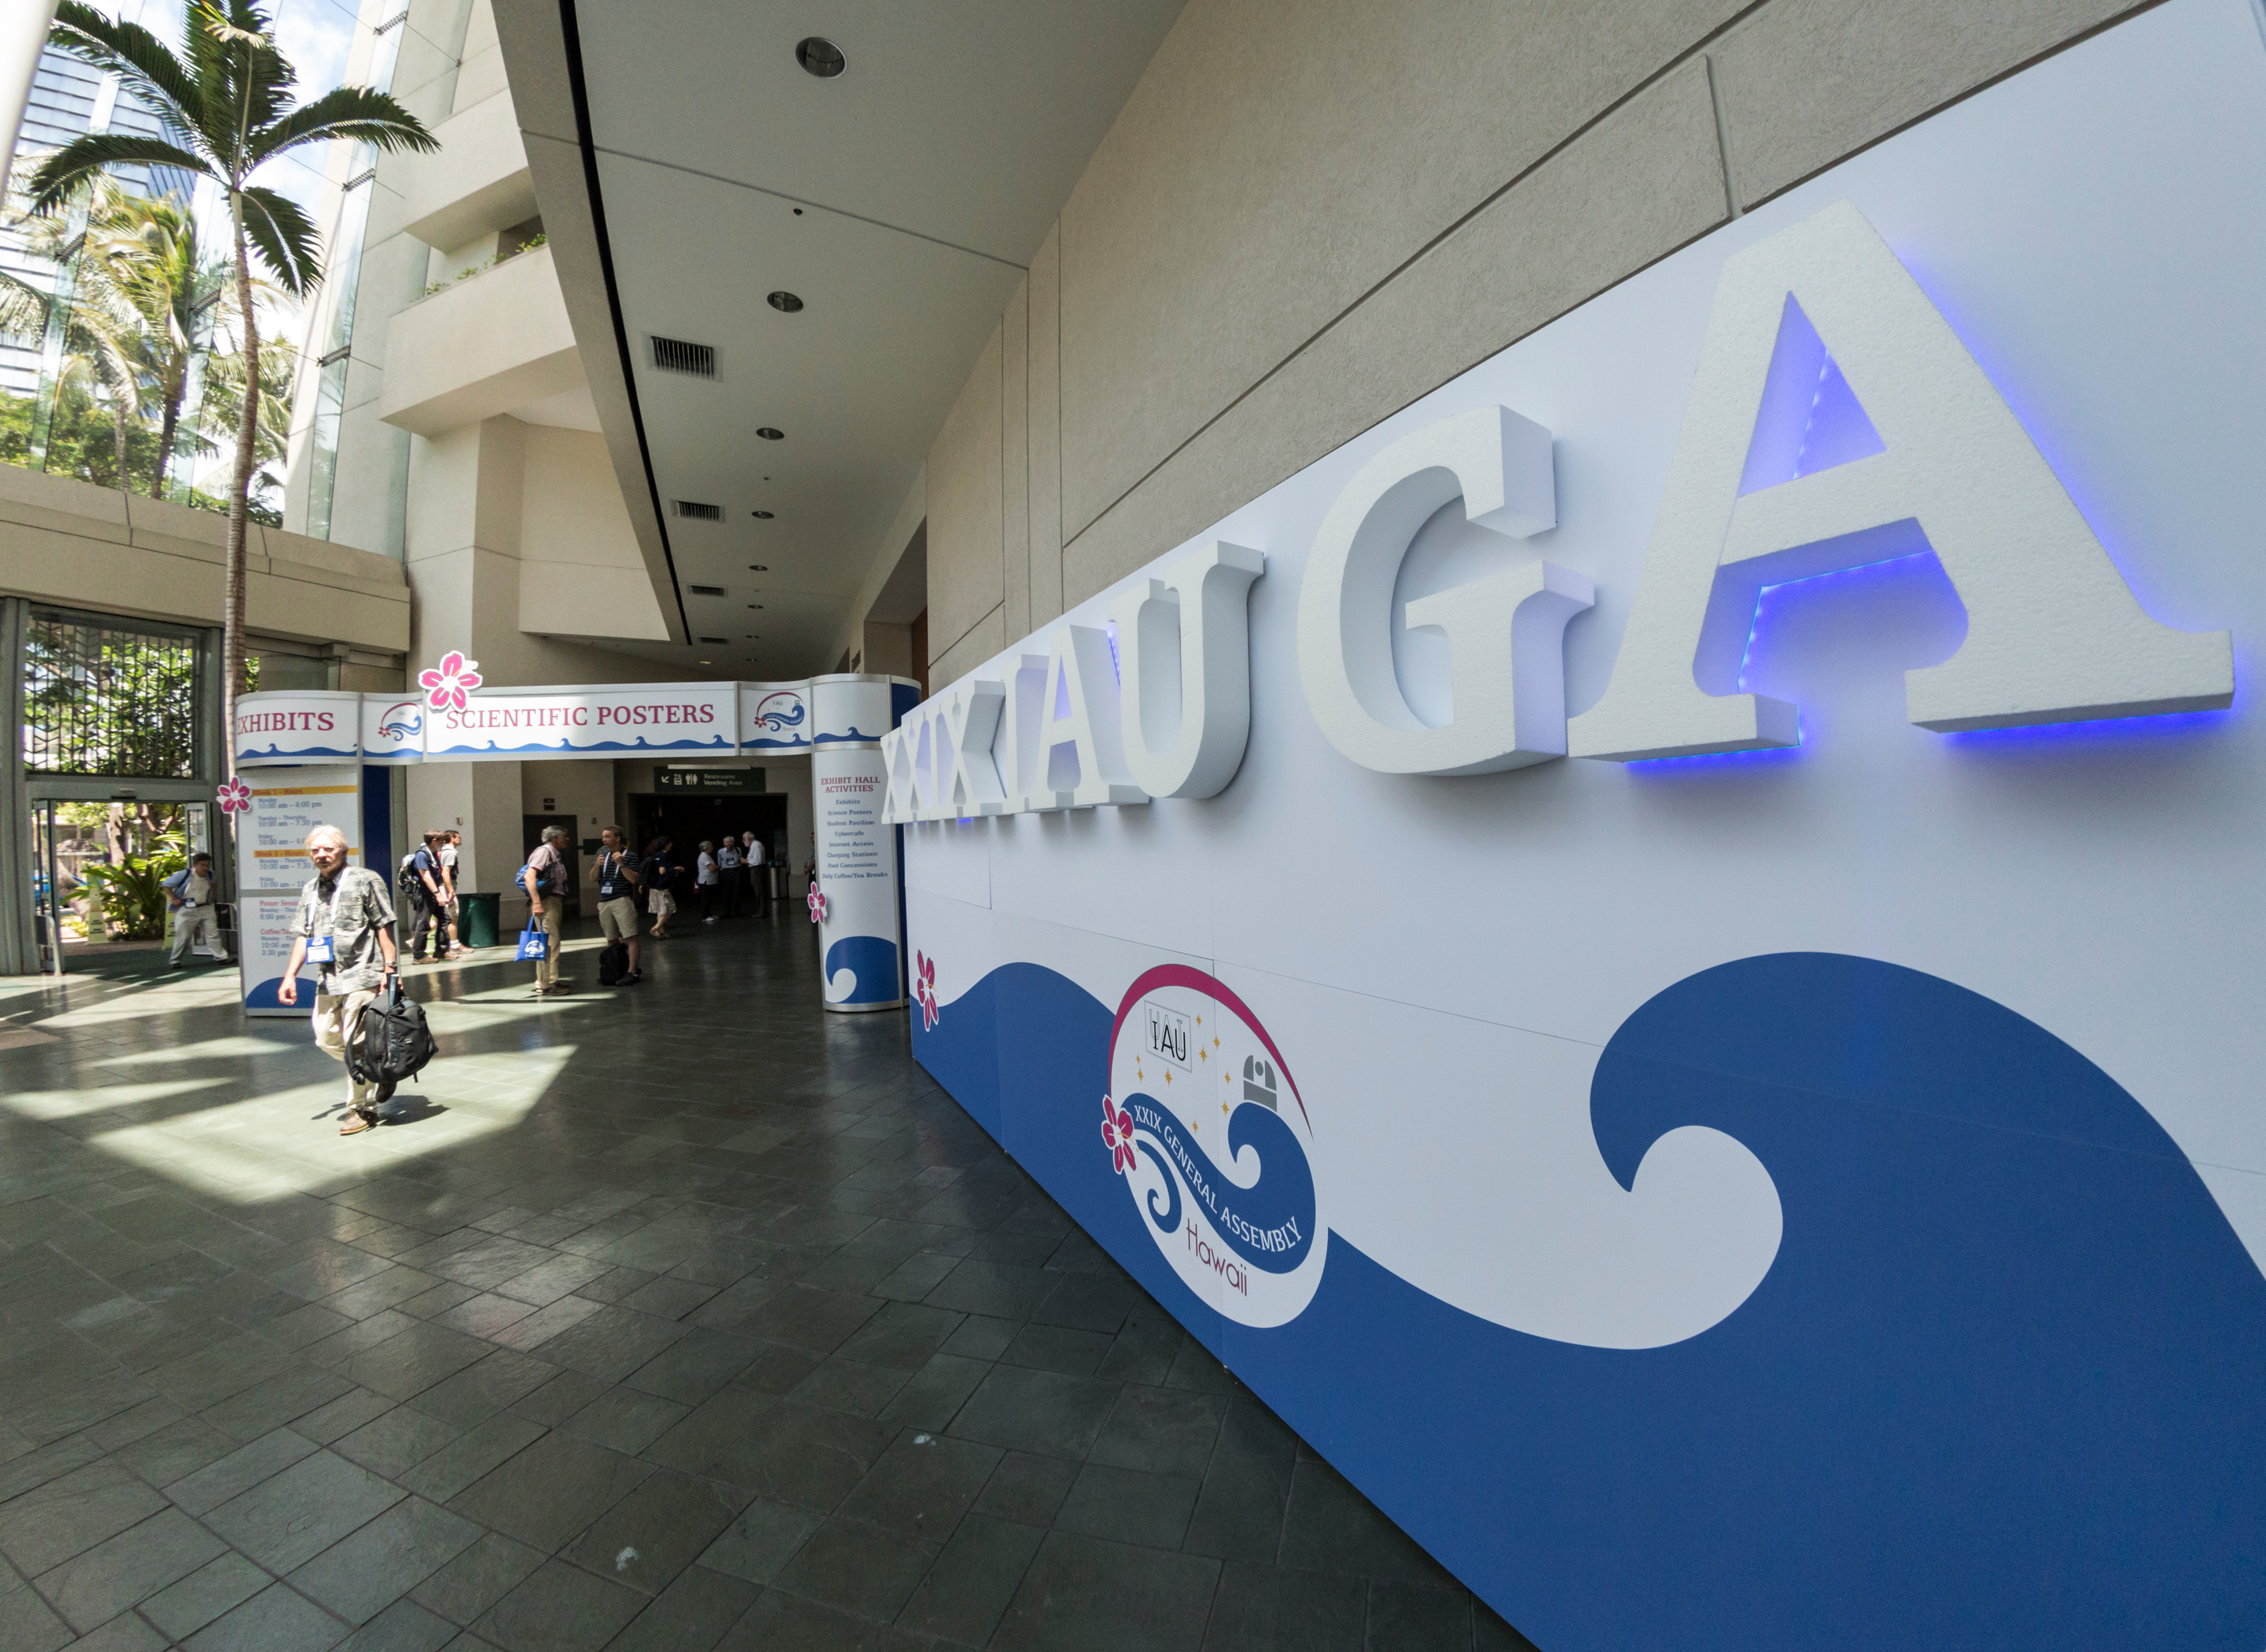

Entrance to IAU XXIX General Assembly

The entrance to the IAU XXIX General Assembly at the Honolulu Conference Centre.

Credit: IAU/B. Tafreshi (twanight.org)